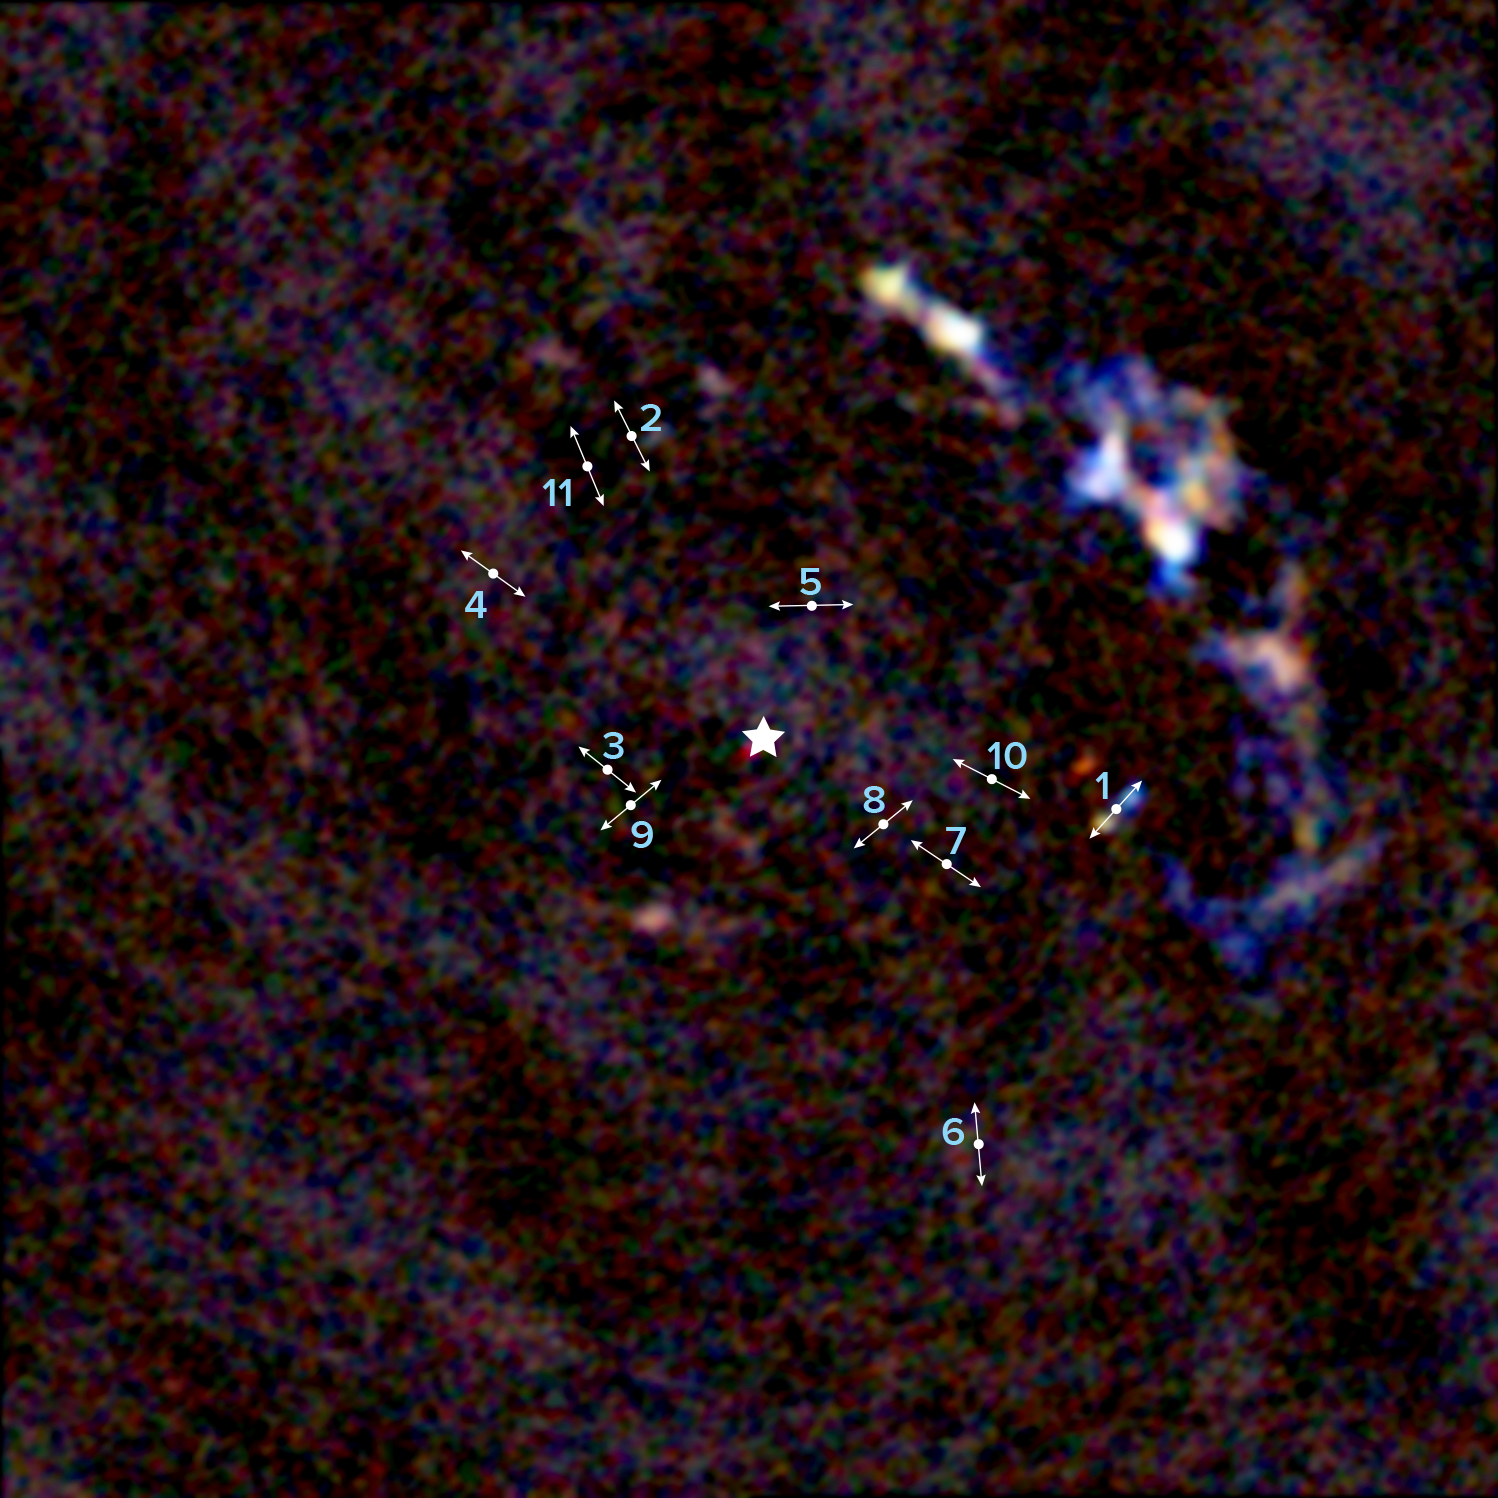

Earliest Phase of Star Formation Ever Observed in Highly Hostile Environment

An ALMA image of the center of the Milky Way galaxy showing the location of 11 young protostars within about 3 light-years of our galaxy's supermassive black hole. The lines indicate the direction of the bipolar lobes created by high-velocity jets from the protostars. The illustrated star in the middle of the image indicates the location of Sagittarius A*, the 4 million solar mass supermassive black hole at the center of our galaxy. The next image is a zoom-in to one of the protostars.

Credit: ALMA (ESO/NAOJ/NRAO), Yusef-Zadeh et al.; B. Saxton (NRAO/AUI/NSF)